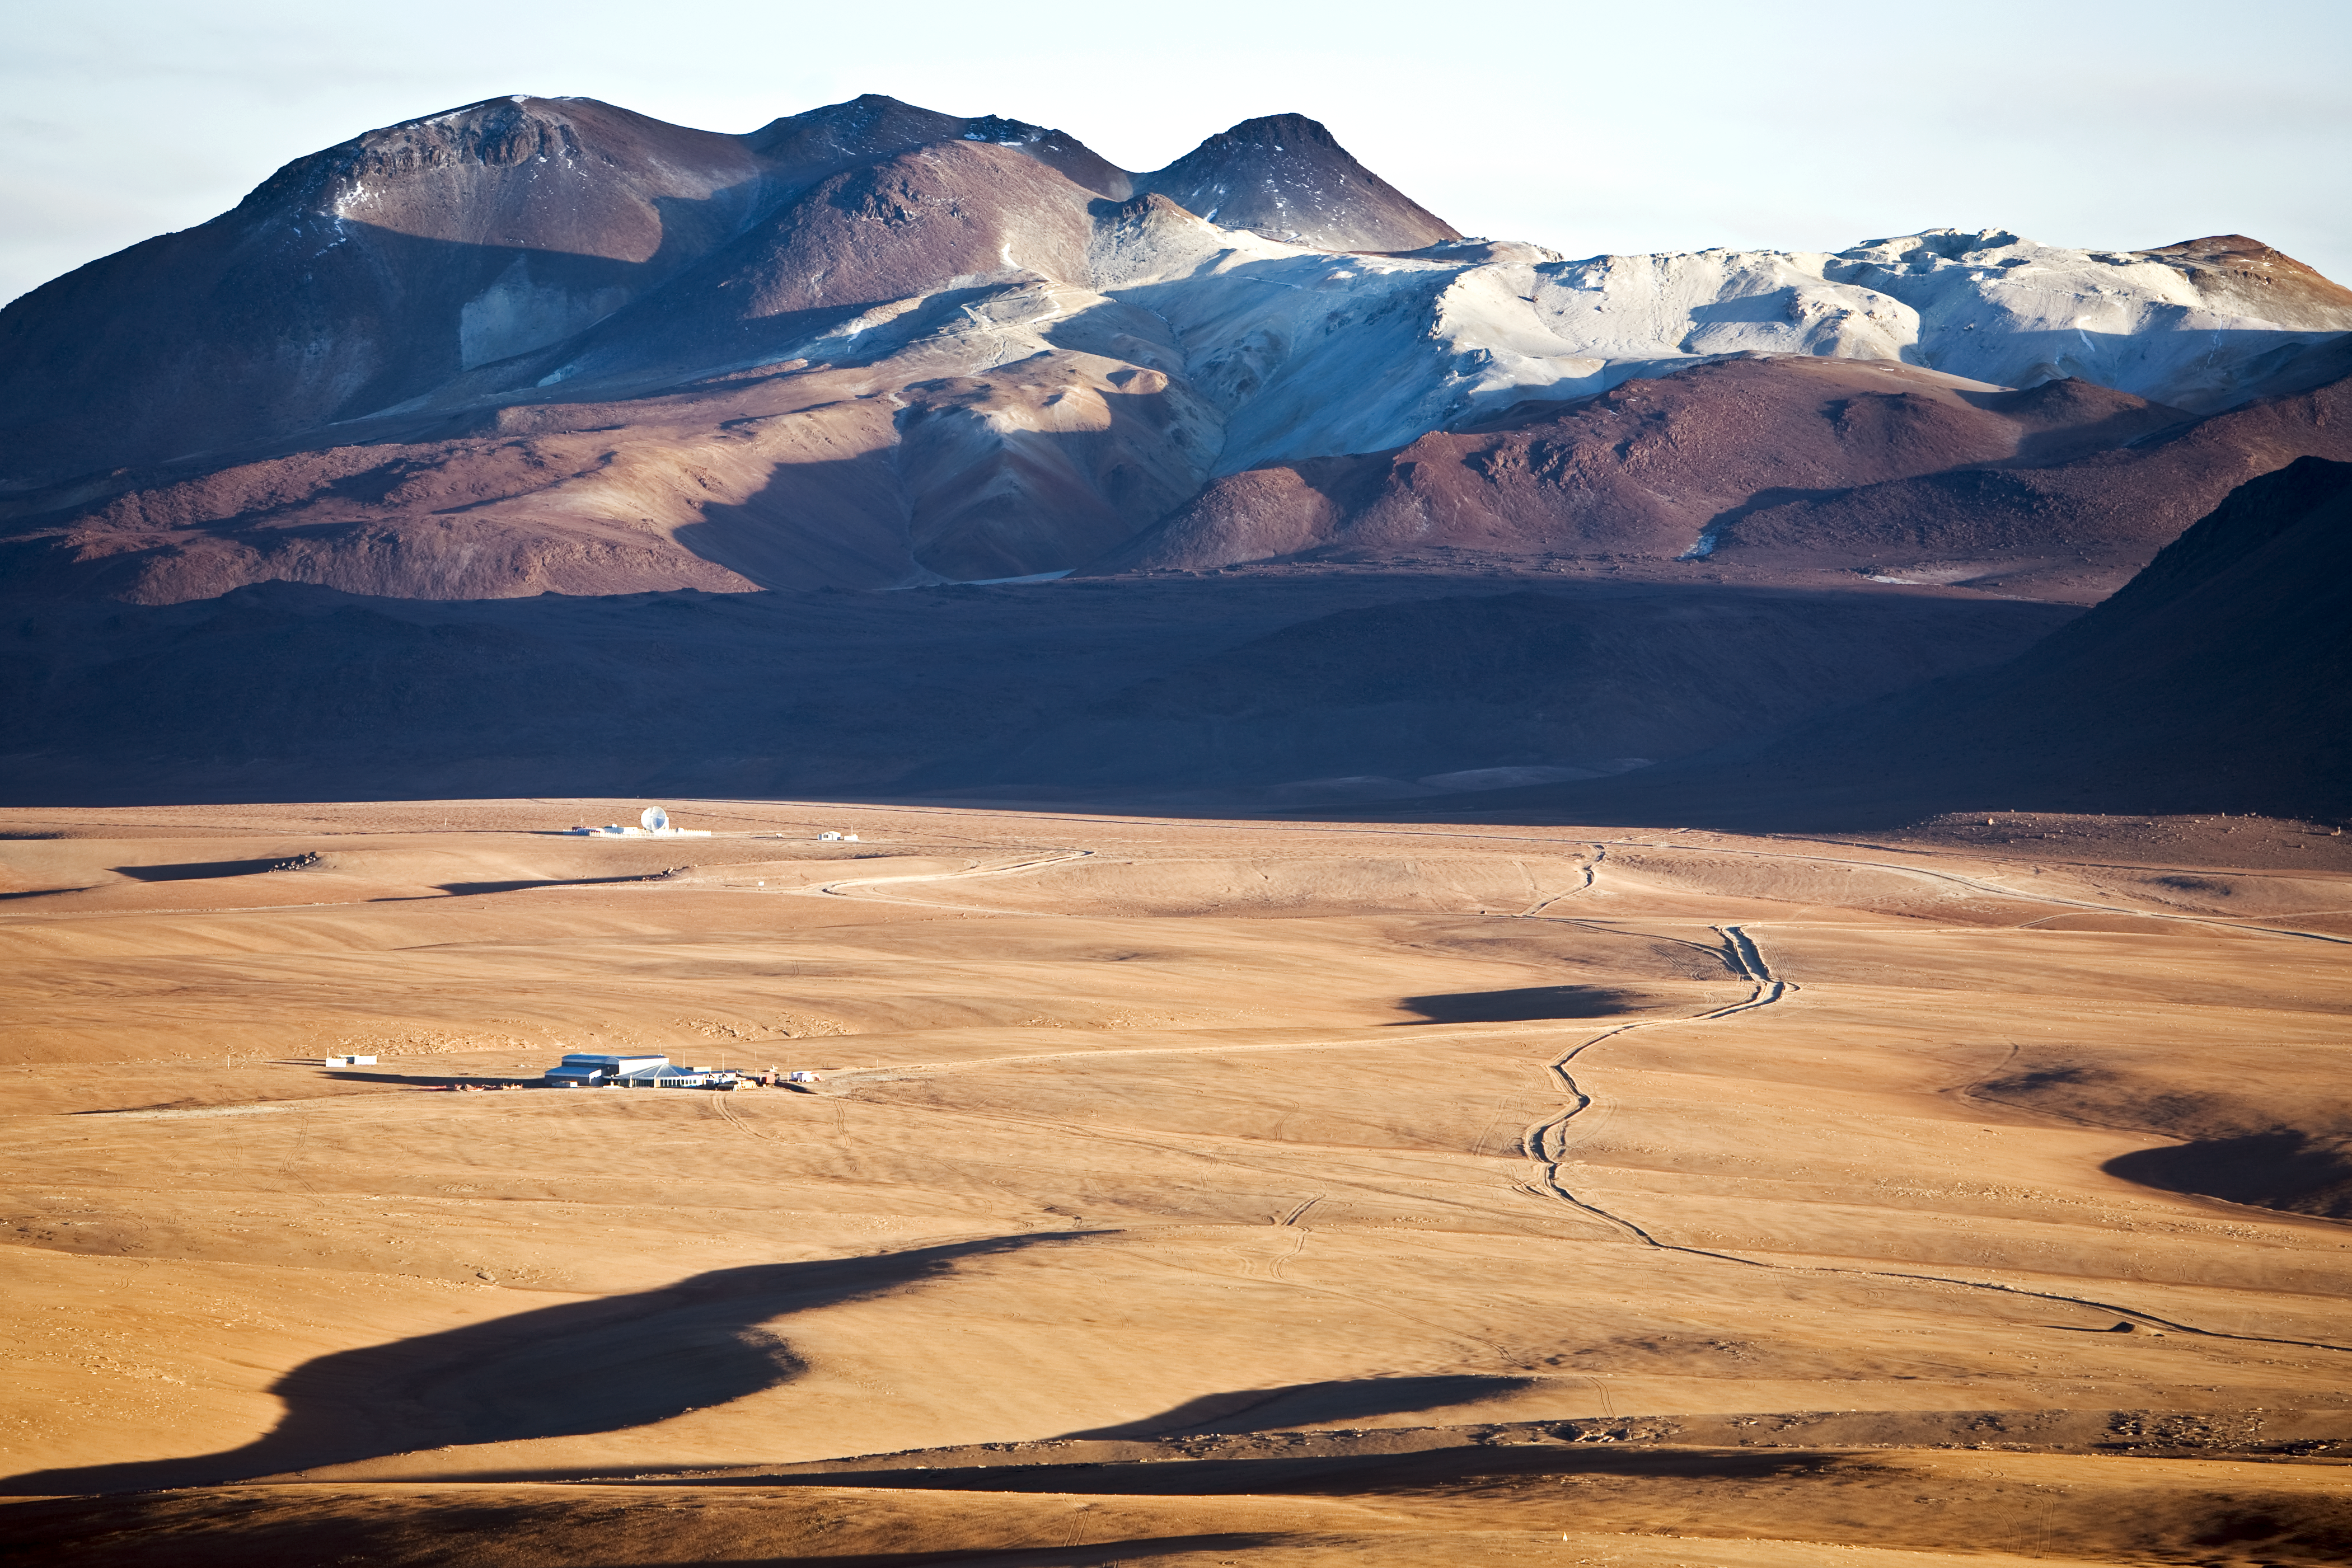

APEX at Chajnantor

ESO operates the Atacama Pathfinder Experiment telescope, APEX, at one of the highest observatory sites on Earth, at an elevation of 5100 metres, high on the Chajnantor plateau in Chile’s Atacama region.

Credit: ESO